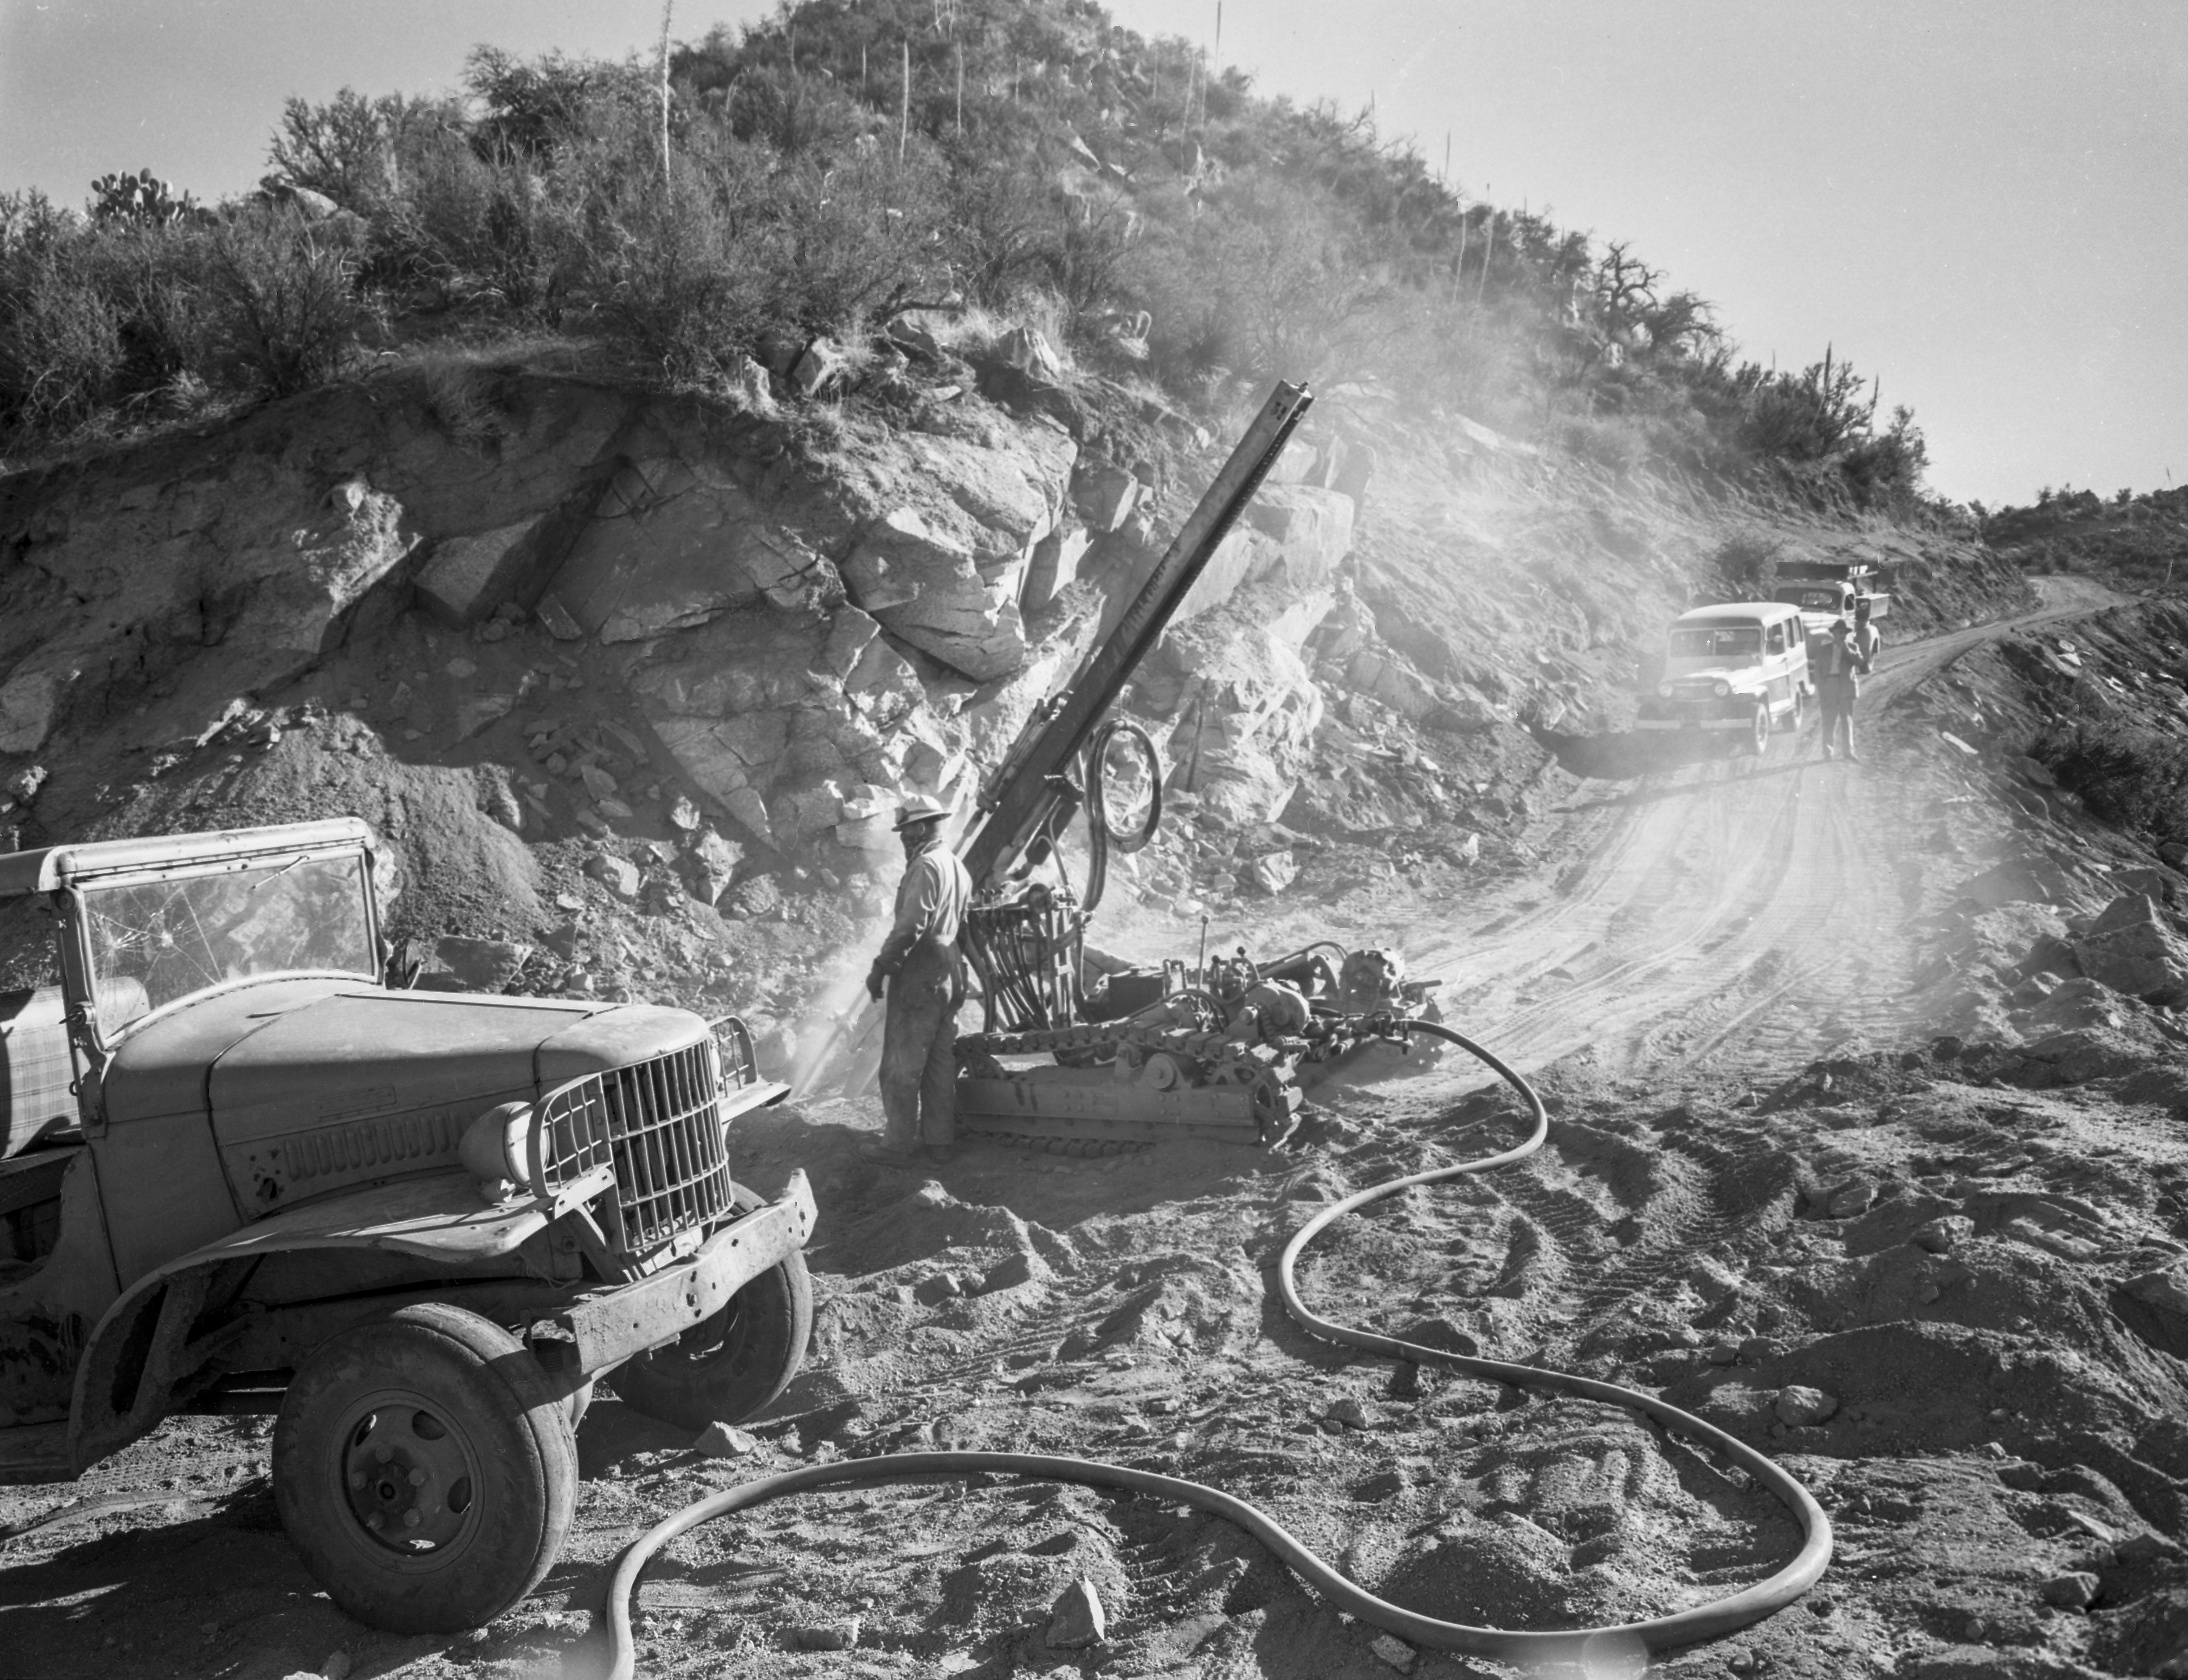

Kitt Peak Road Construction in 1958

This image is stored at NOIRLab Headquarters in Tucson, Arizona. For the original negative of this image, see KPNO Negatives envelope 585-590, image 589. It was captured around 1958 and shows the construction of the road going up to NSF Kitt Peak National Observatory.

This image is part of NSF NOIRLab’s historical archives.

Credit: KPNO/NOIRLab/NSF/AURA